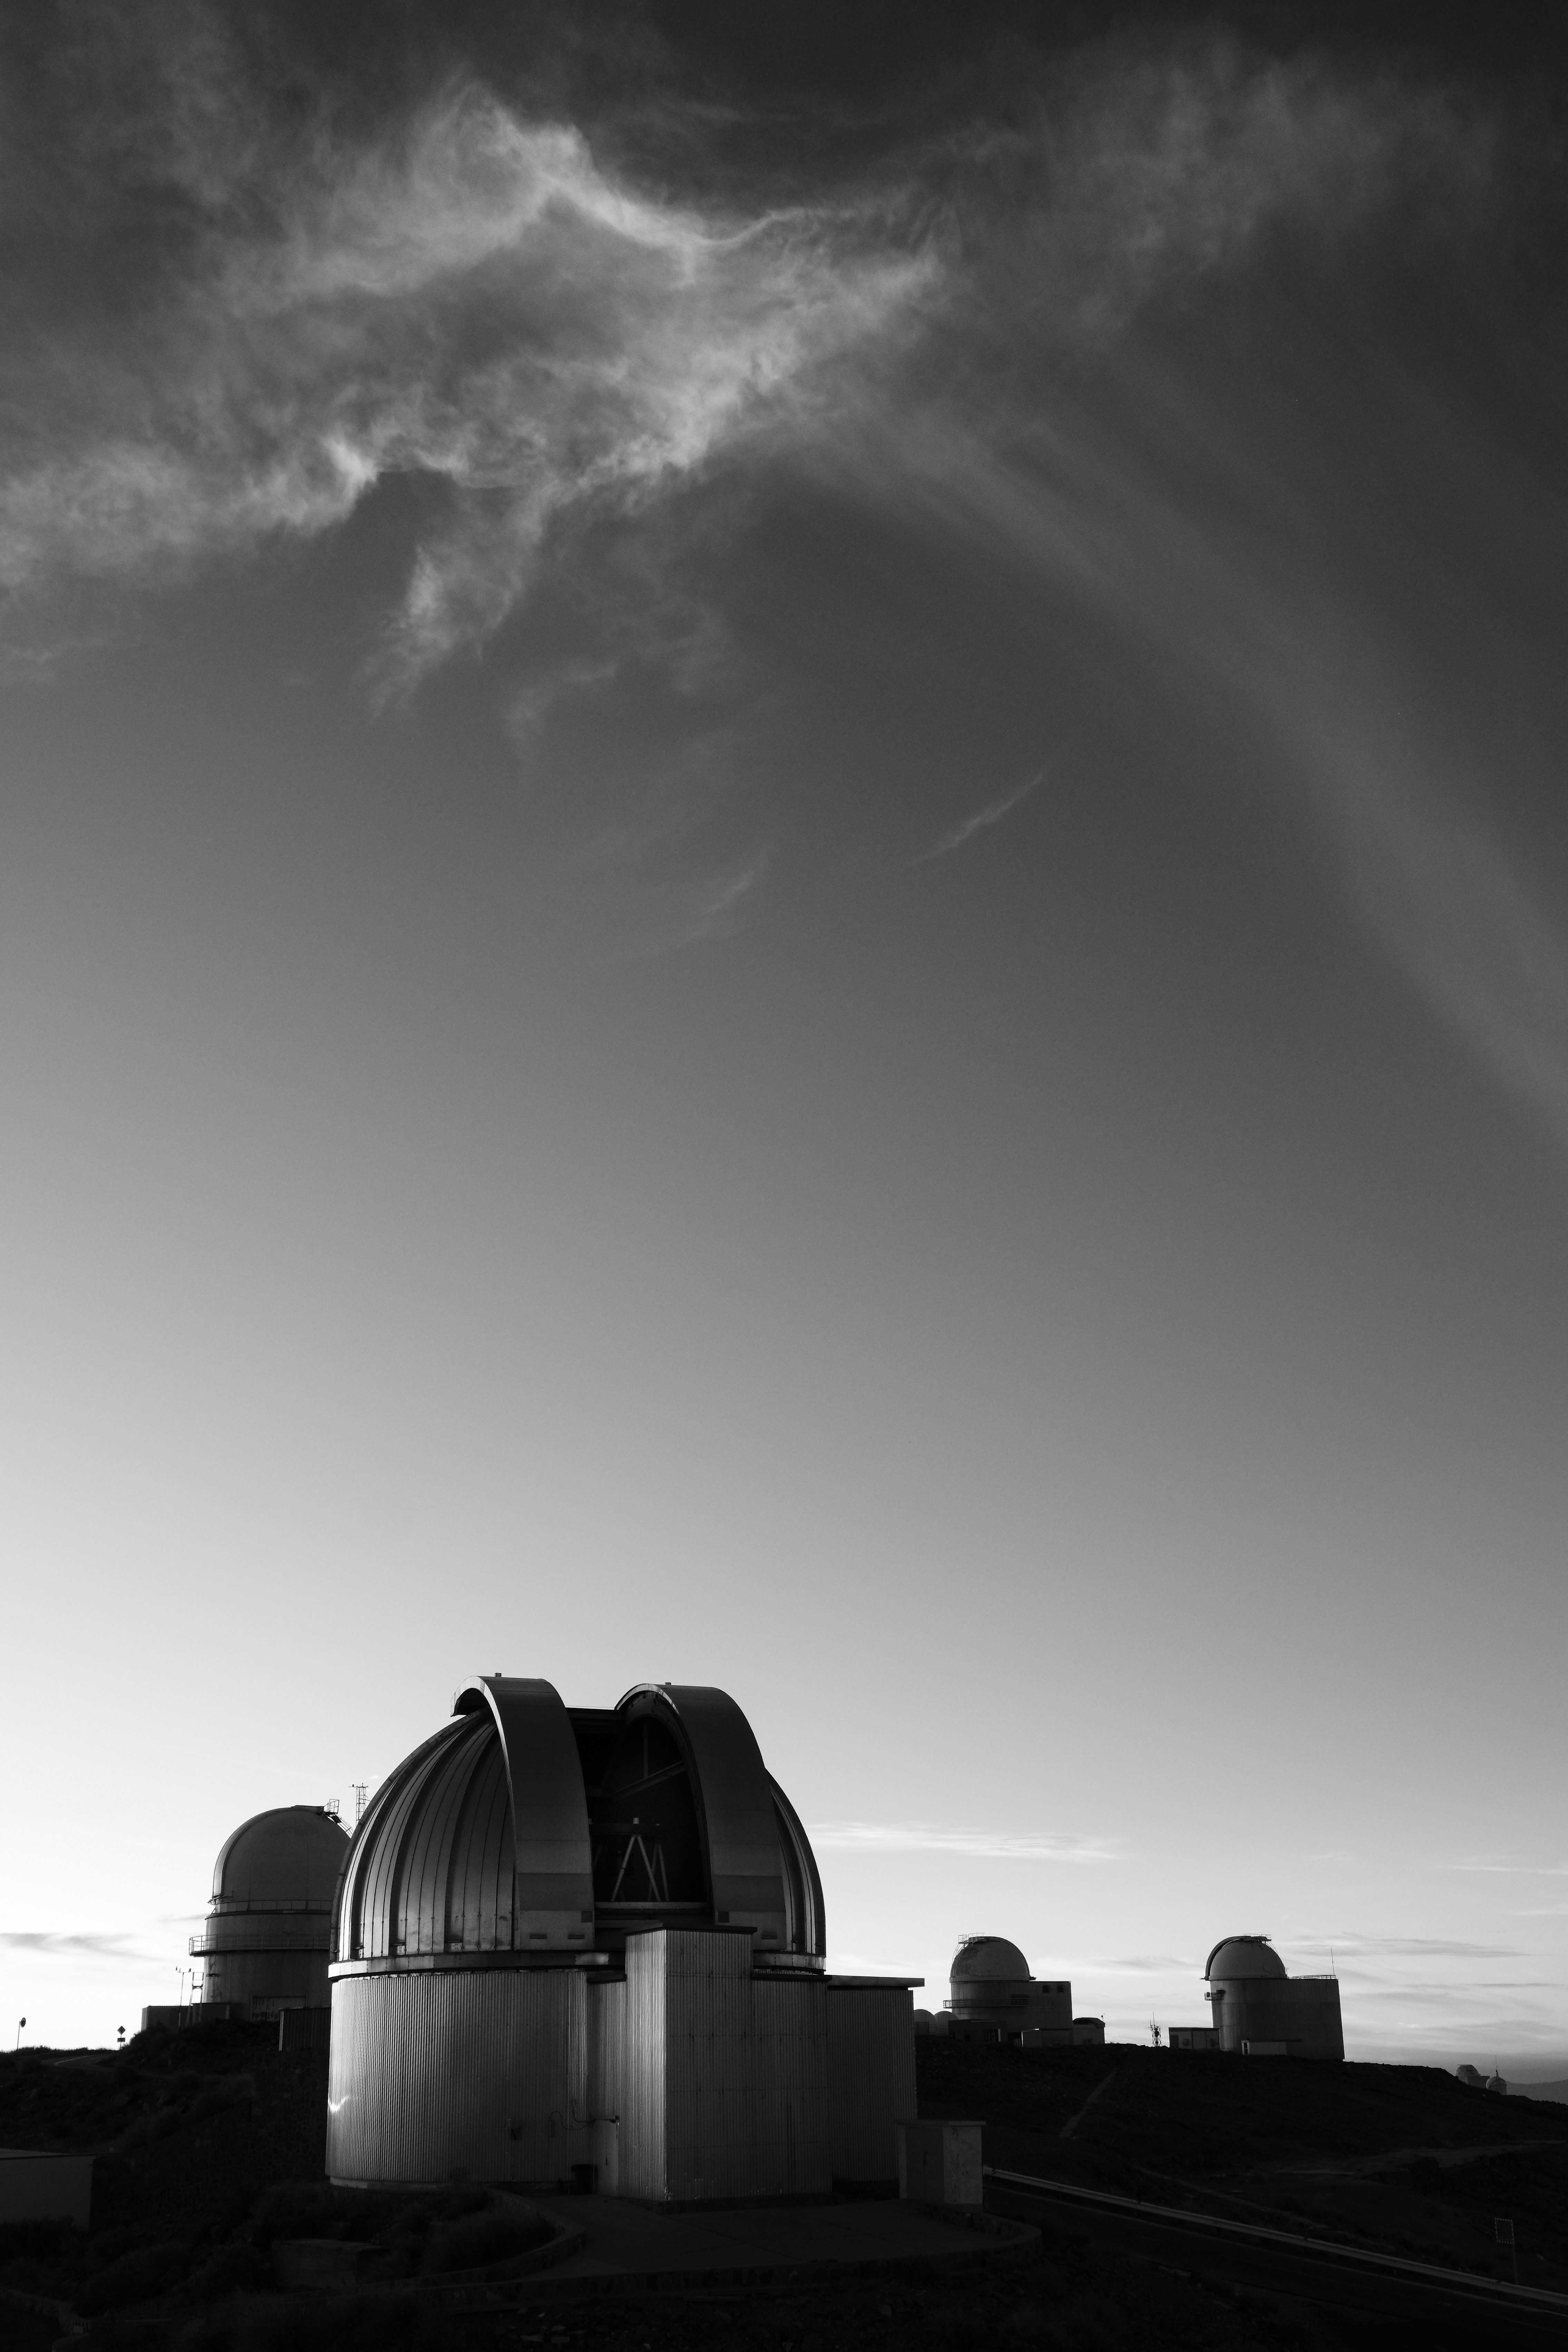

Small but mighty

As the Sun sets, a telescope opens its eye, preparing to peer beyond its shiny dome into the sky above. Today’s Picture of the Week was taken at La Silla, ESO’s first observatory, located near the outskirts of Chile’s Atacama Desert at 2400 metres above sea level. It features the MPG/ESO 2.2-metre telescope — originally constructed by the Max Planck Institute for Astronomy and installed by ESO at La Silla Observatory — which has been observing the cosmos since 1983.

Though the 2.2-metre is small by today’s standards, it still does a lot of excellent work. The telescope hosts three instruments: a camera to pinpoint the location of gamma-ray bursts (the most energetic explosions in the Universe), a spectrograph that studies stars in detail, and a Wide Field Imager (WFI) to capture stunning images of celestial objects. The WFI, in particular, has produced dramatic visuals of colourful nebulae as well as inky black dust clouds hosting early star formation.

Since 2013 the 2.2-metre telescope has been solely used by the Max Planck Society plus Chilean astronomers. With its long-standing presence and distinctive silver dome, it still holds a special place in the hearts of many ESO astronomers, including the photographer Luca Sbordone: “I saw it first when I was an ESO student and spent a few weeks in La Silla and has been dear to me ever since.”

Credit: L. Sbordone/ESO